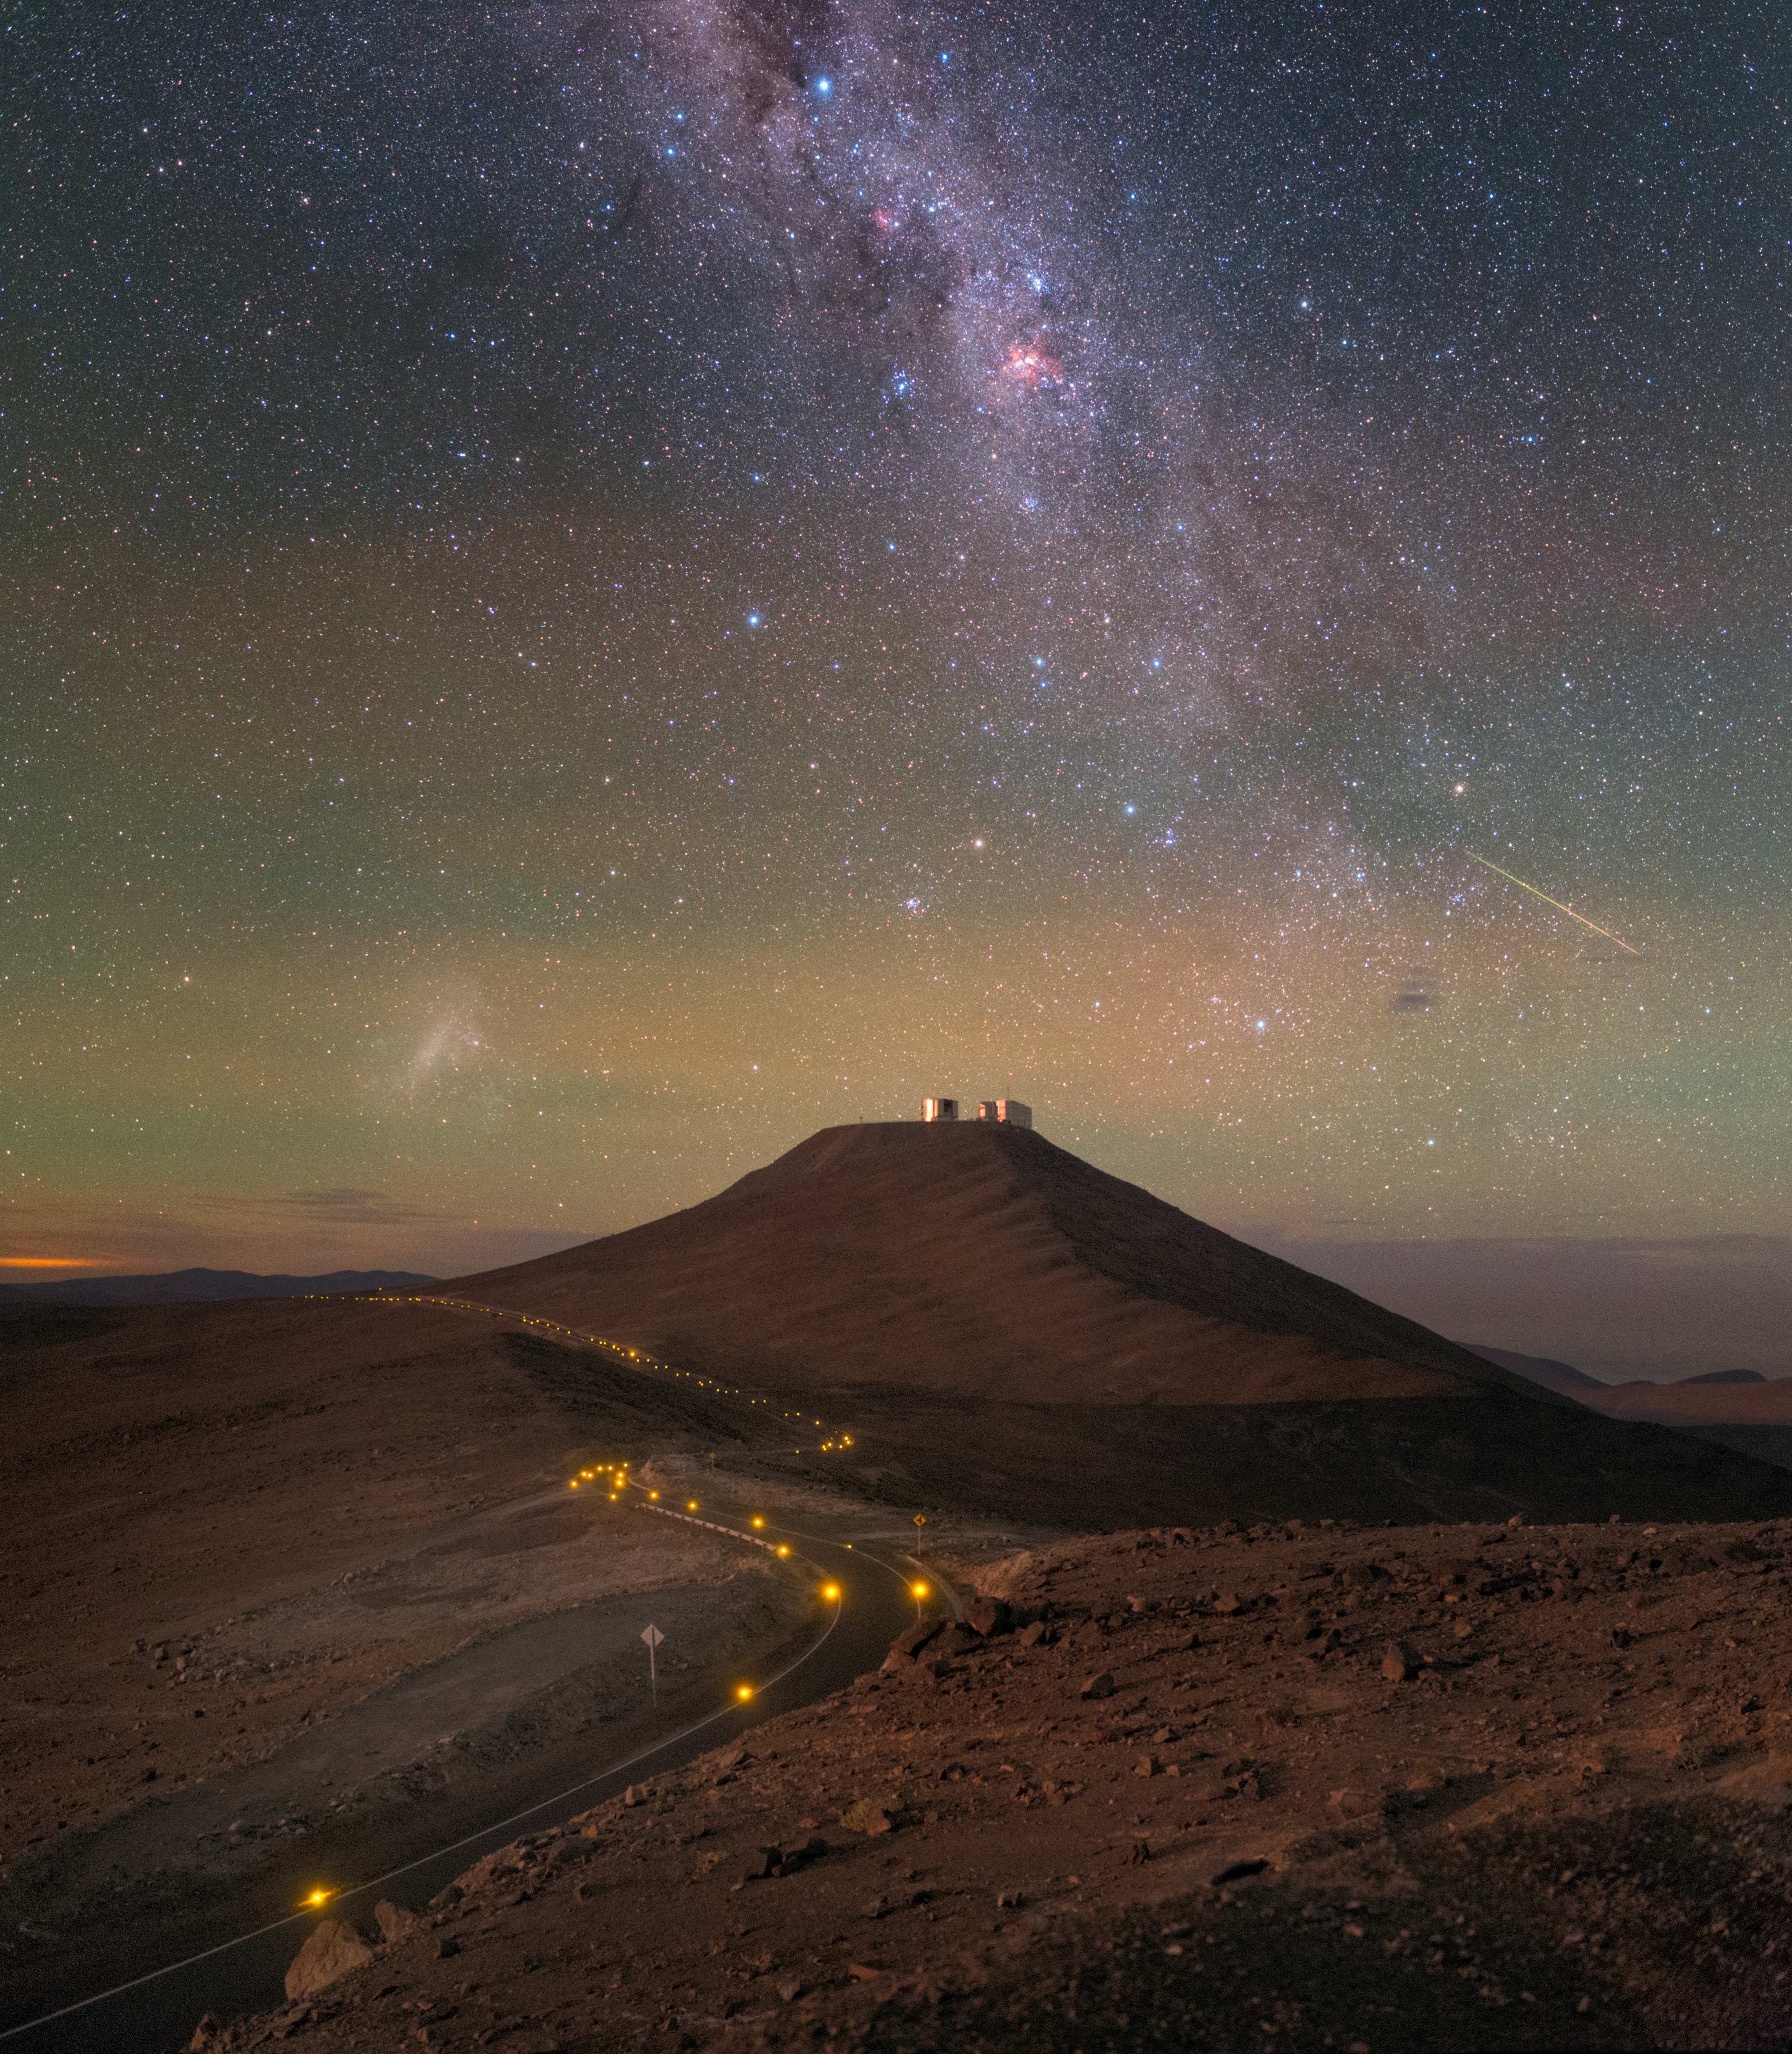

Solitary Road

Resembling a river of light flowing through the dry, otherworldly landscape of northern Chile, the road to ESO’s Paranal Observatory is a lifeline for the facility. Sited in one of the most remote locations in the world to benefit from the extremely low light pollution there, the observatory can only be accessed by this road, which winds its solitary way through the calm, barren terrain.

Atop the distant mountain, called Cerro Paranal, it is possible to see the tiny shapes of the VLT Survey Telescope, and all four of the Unit Telescopes (UTs) that make up ESO’s Very Large Telescope. Though small in this Picture of the Week, up close these telescopes are veritable behemoths — each UT mirror alone spans over eight metres!

This photo was taken from the vantage point of another of ESO’s facilities, the VISTA telescope, on an adjacent peak in the Atacama Desert, by ESO Photo Ambassador Yuri Beletsky.

Credit: ESO/Y. Beletsky